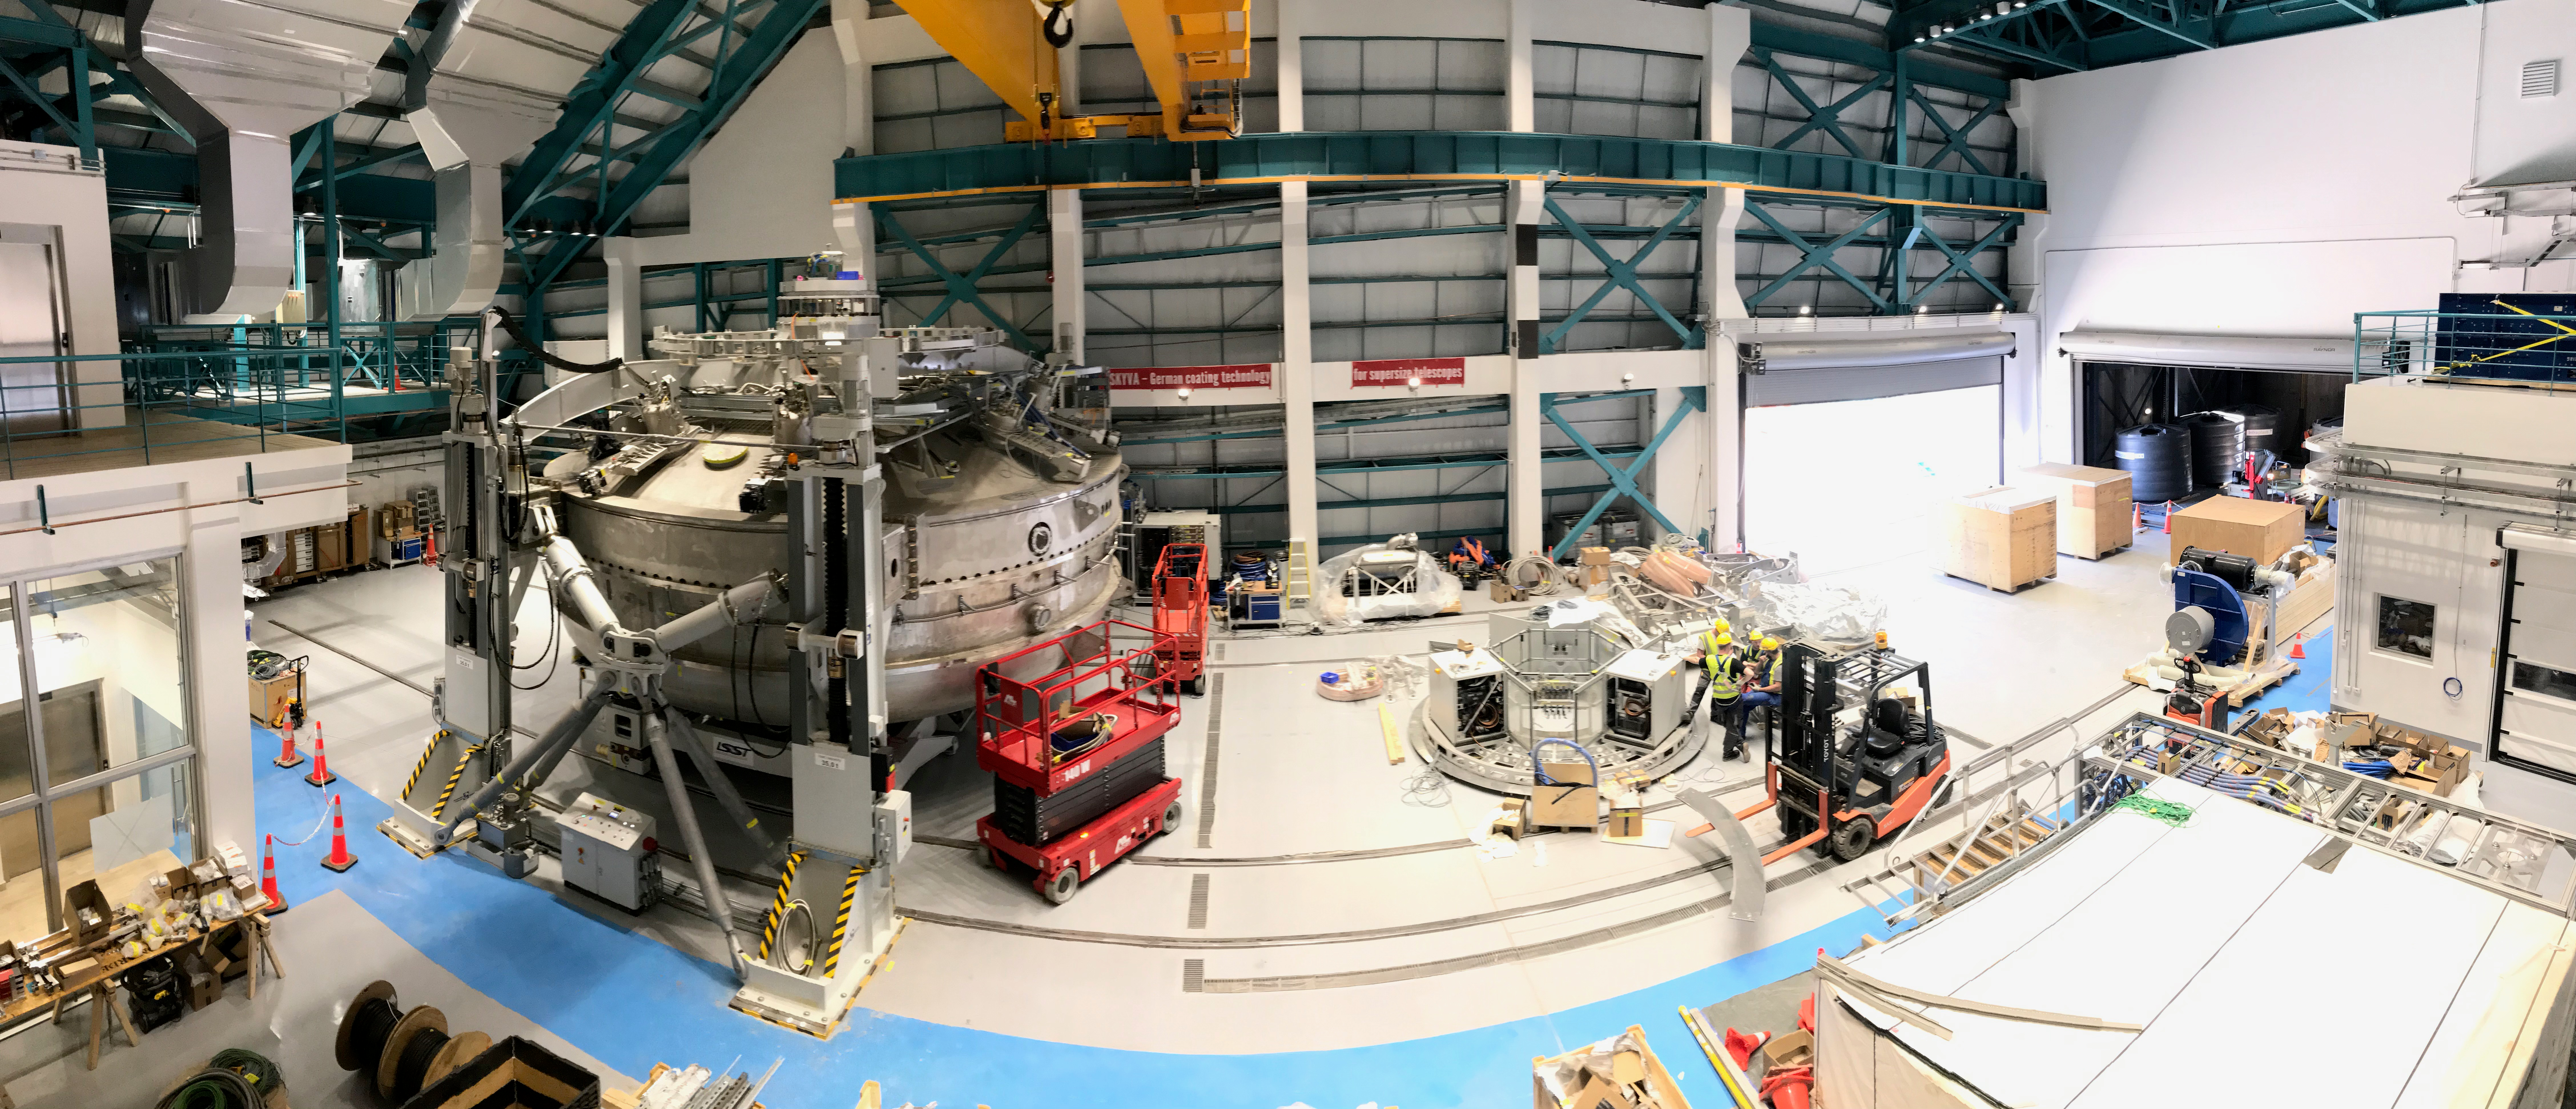

Coating Plant Assembly on Summit

A crew from Von Ardenne, the LSST Coating Chamber vendor, is currently onsite at the LSST summit facility building, performing work on the Coating Chamber, which arrived at the summit in November 2018. According to Tomislav Vucina, LSST Coatings Engineer, "The LSST Coating Chamber will be the largest, most modern, and most powerful mirror coating mechanism used by any telescope in the world." The Coating Chamber, which was constructed in Germany, is now beginning a six-month program of “assembly, integration, and commissioning,” which refers to installation of all components of the Coating Plant, and the testing necessary to ensure that everything works the way it’s supposed to. After final acceptance, and after both LSST mirrors arrive, the Coating Plant will be used to coat the Primary/Tertiary Mirror (M1M3) with aluminum, and the Secondary Mirror (M2) with silver.

Credit: Rubin Observatory/NSF/AURA